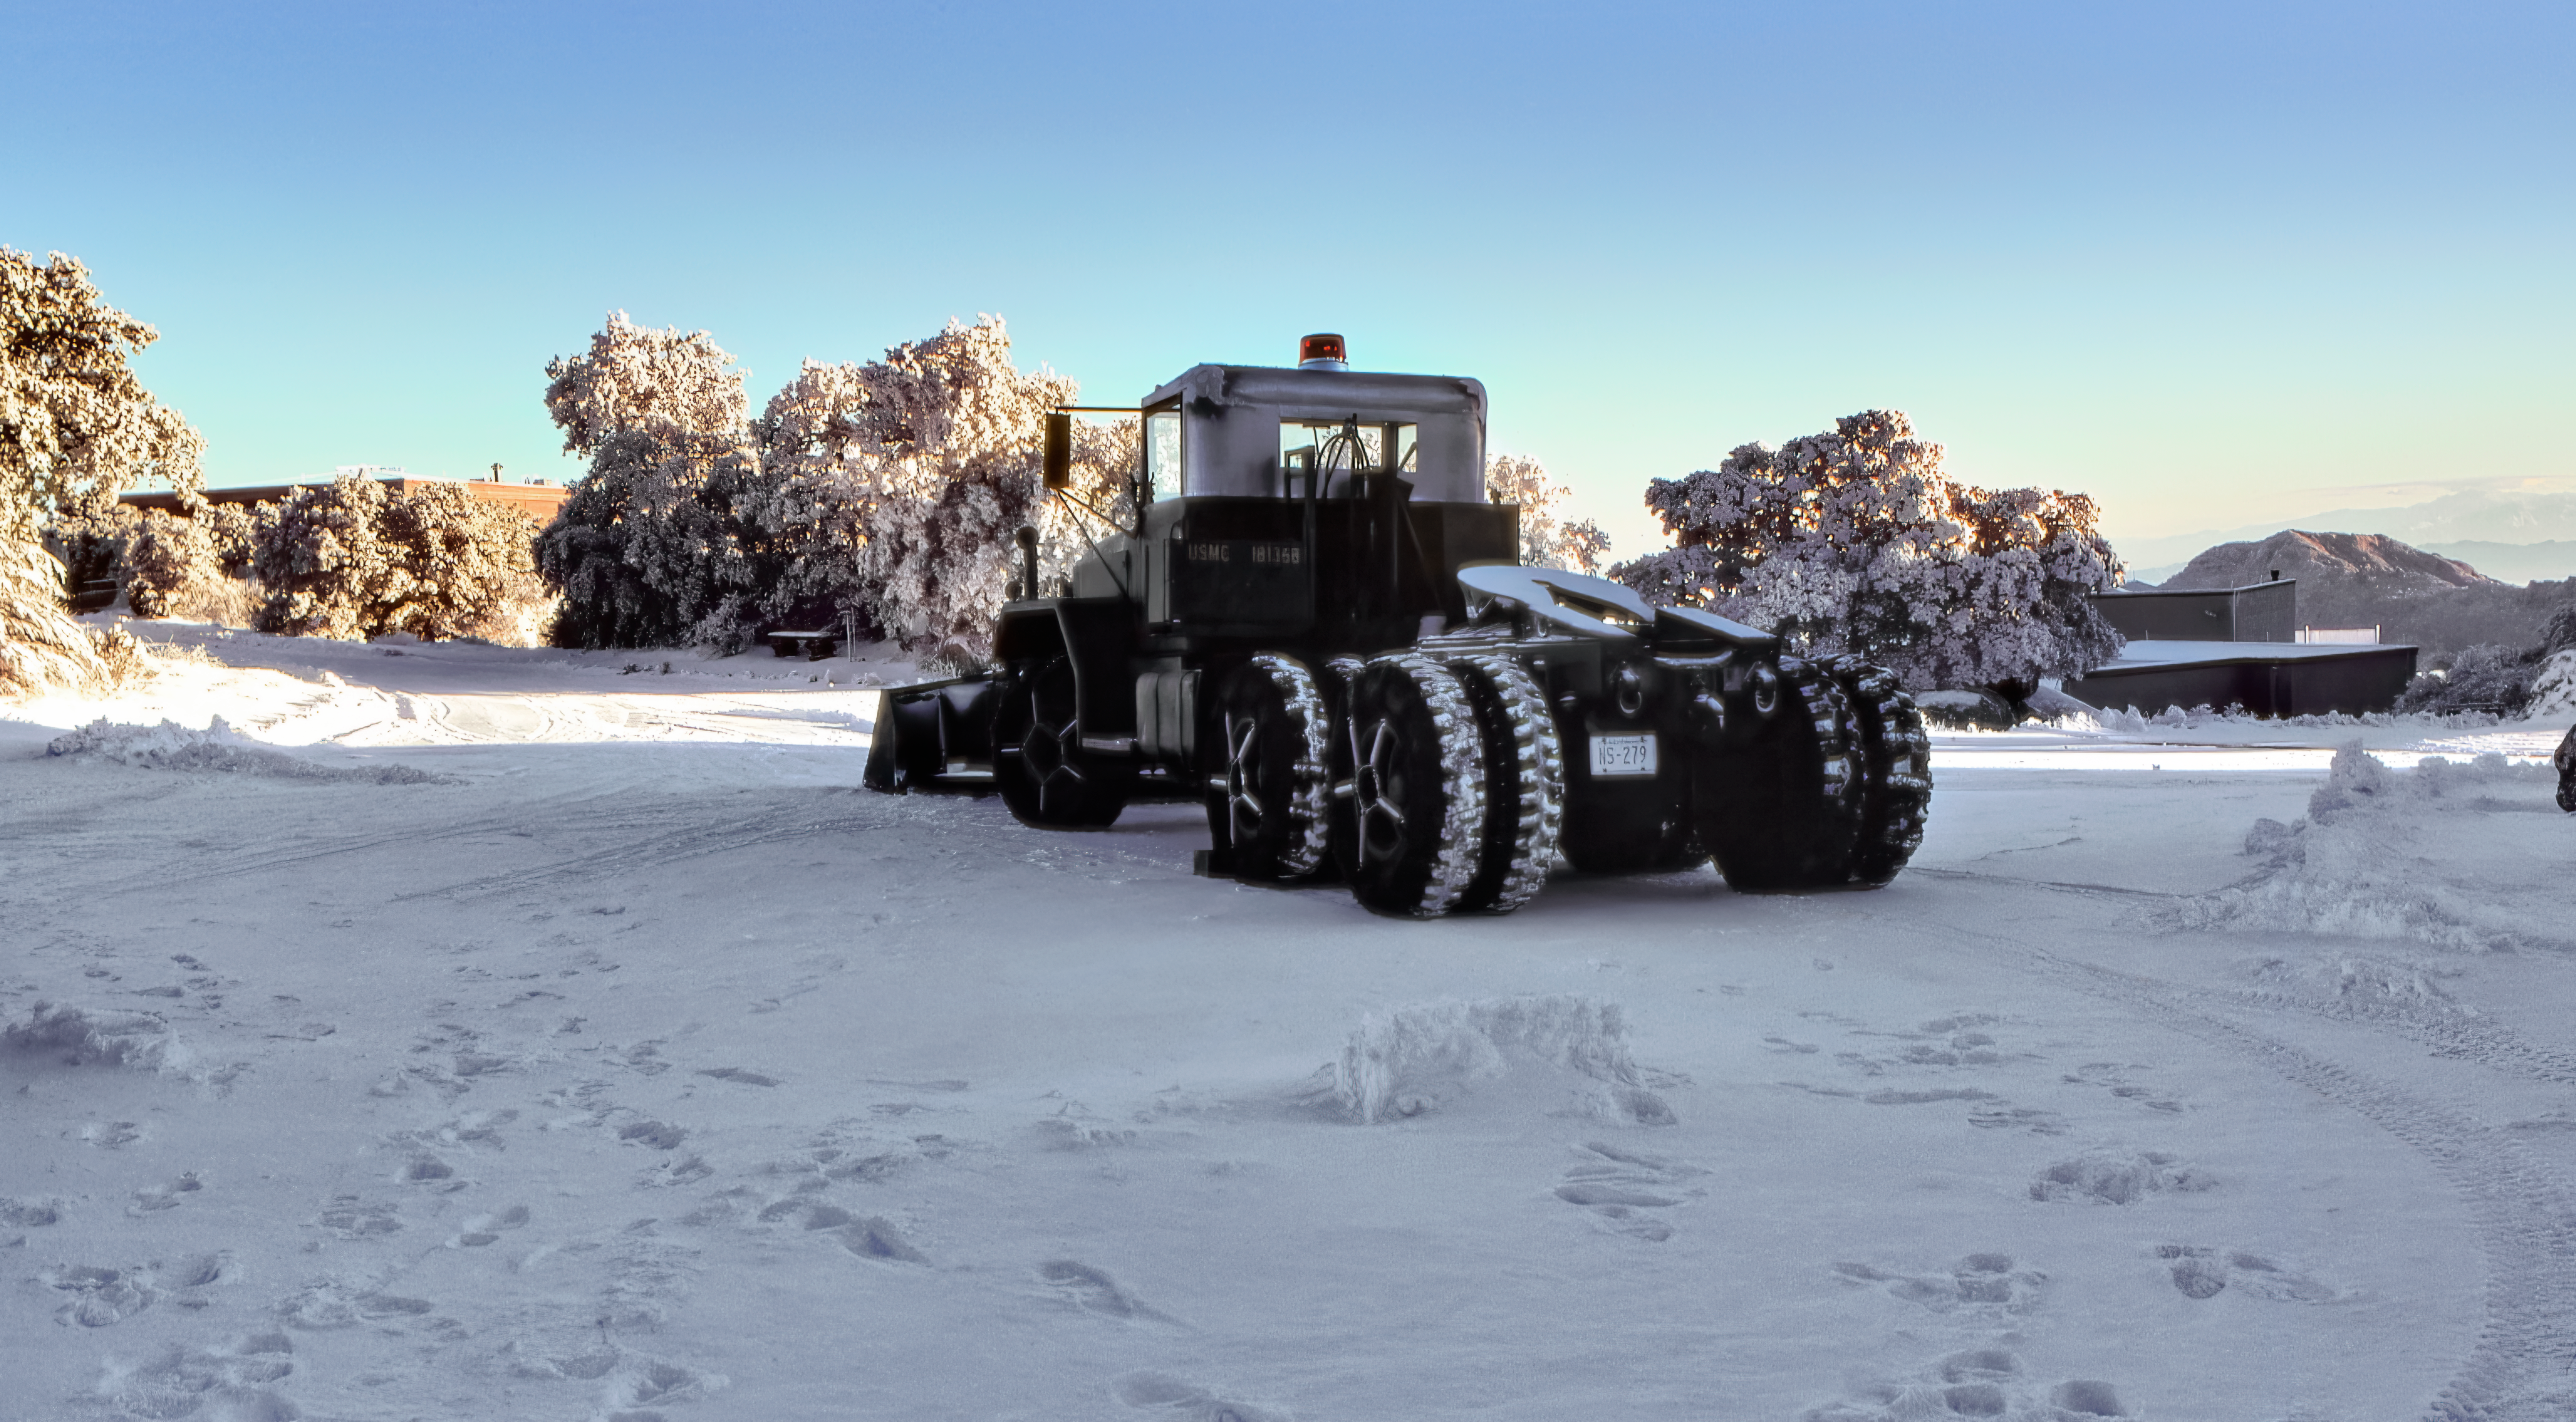

Snowplow at Kitt Peak National Observatory

Carey Portnoy, a former Technical Assistant at NSF Kitt Peak National Observatory, captured this image in the late 1970s. It shows a snowplow on the mountaintop.

This image is part of NSF NOIRLab’s historical archives.

Credit: KPNO/NOIRLab/NSF/AURA/C. Portnoy